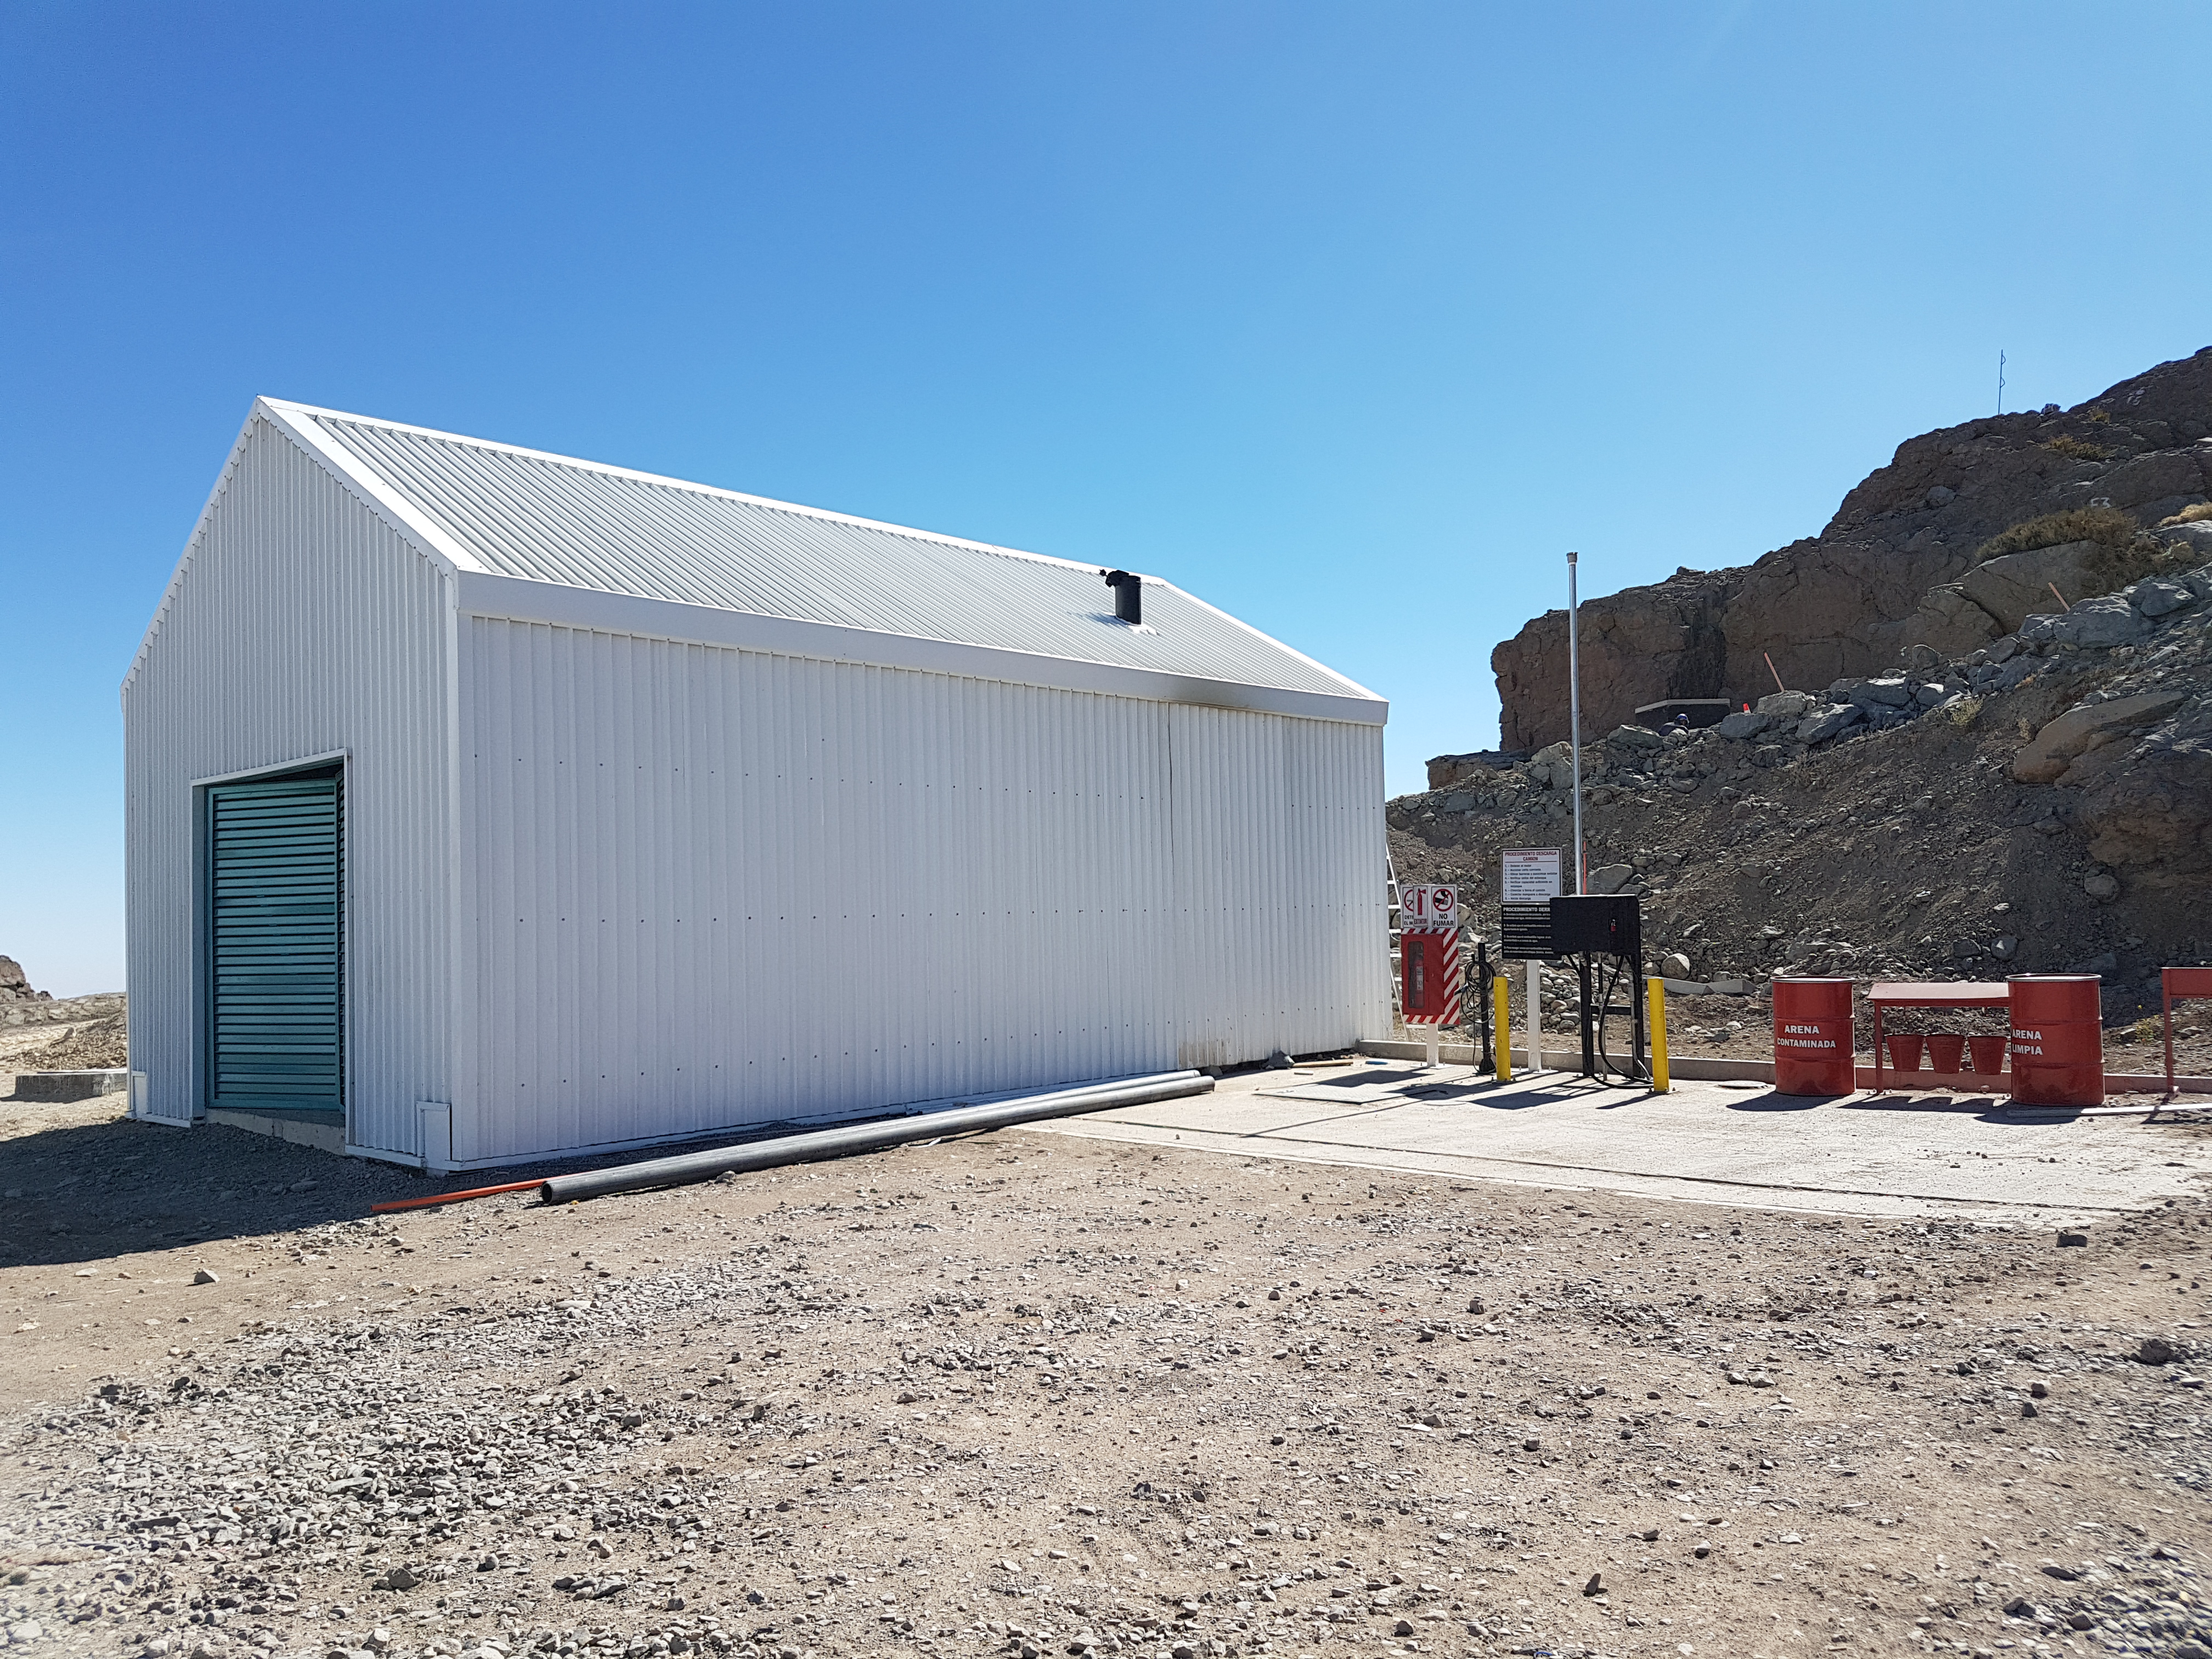

Summit Update. Besalco guarantee period

Summit site construction site status in April, 2018. General Contractor Besalco is completing punch list items.

Credit: Rubin Observatory/NSF/AURA